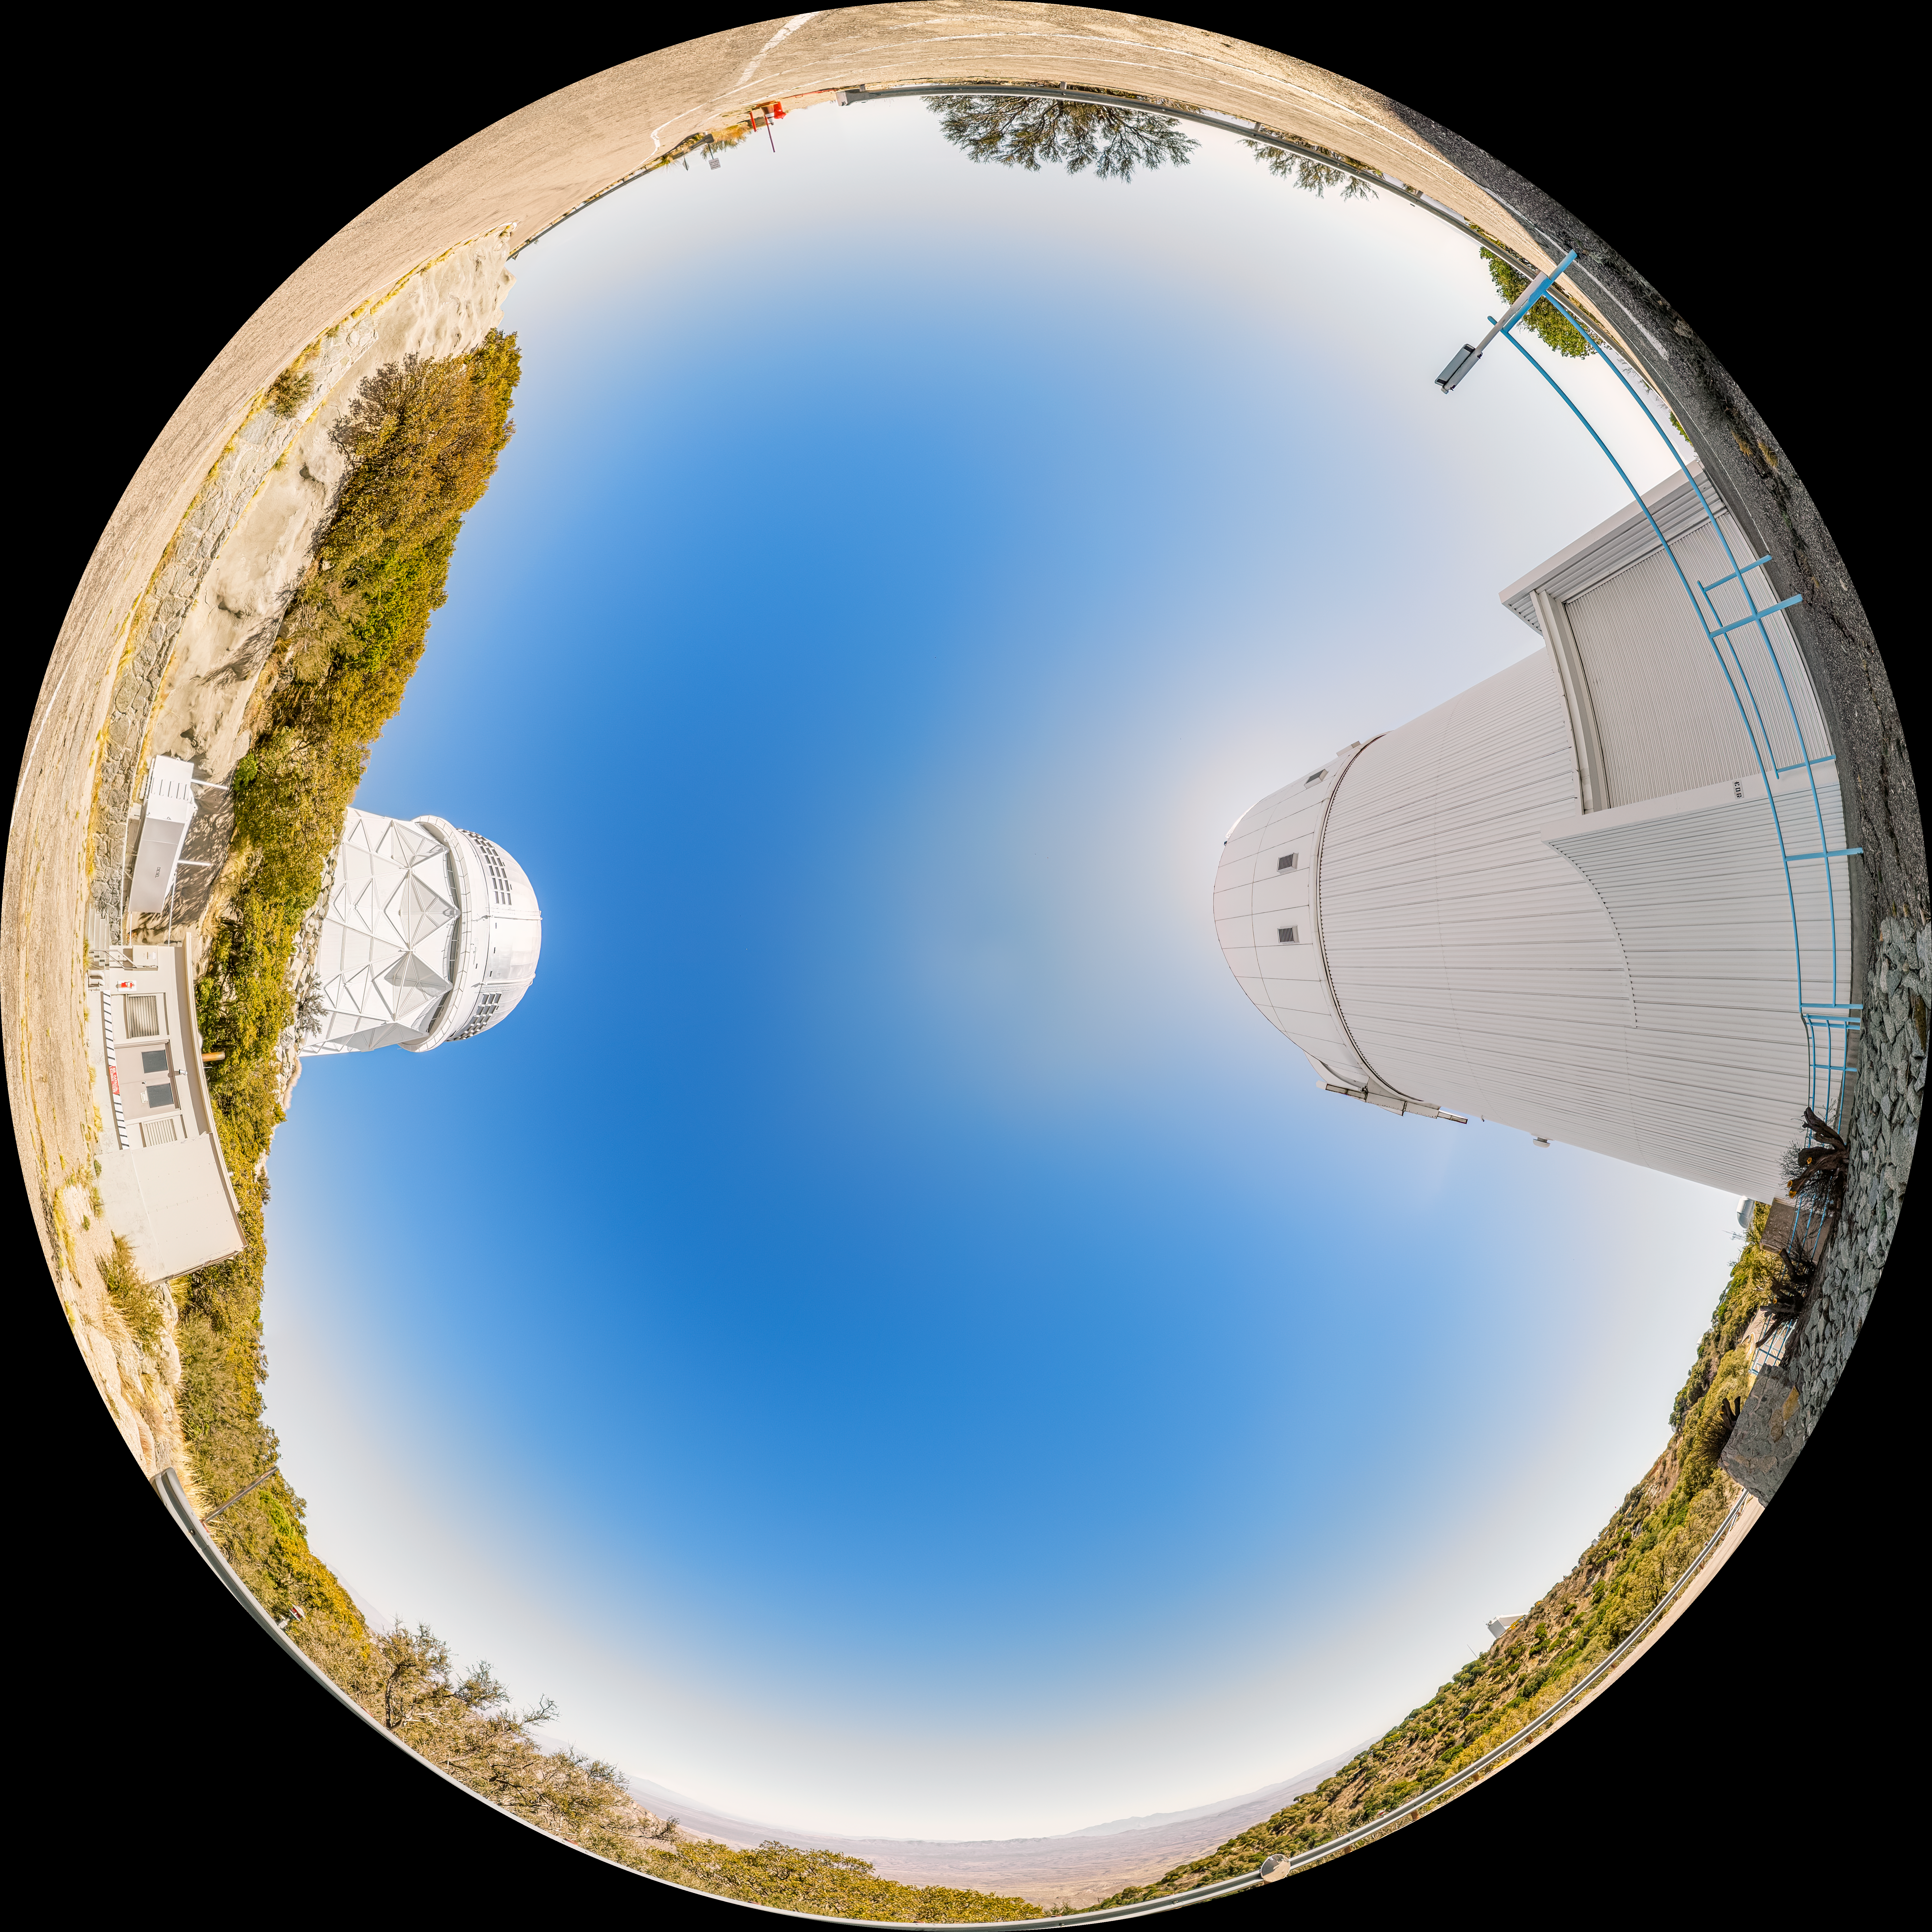

UArizona Bok 2.3-meter Telescope Fulldome

A fulldome view of the UA Bok 2.3-meter Telescope and the Nicholas U. Mayall 4-meter Telescope located at Kitt Peak National Observatory (KPNO), a Program of NSF NOIRLab, near Tucson, Arizona.

A 360 panorama version of this image can be found here.

Credit: KPNO/NOIRLab/NSF/AURA/P. Horálek